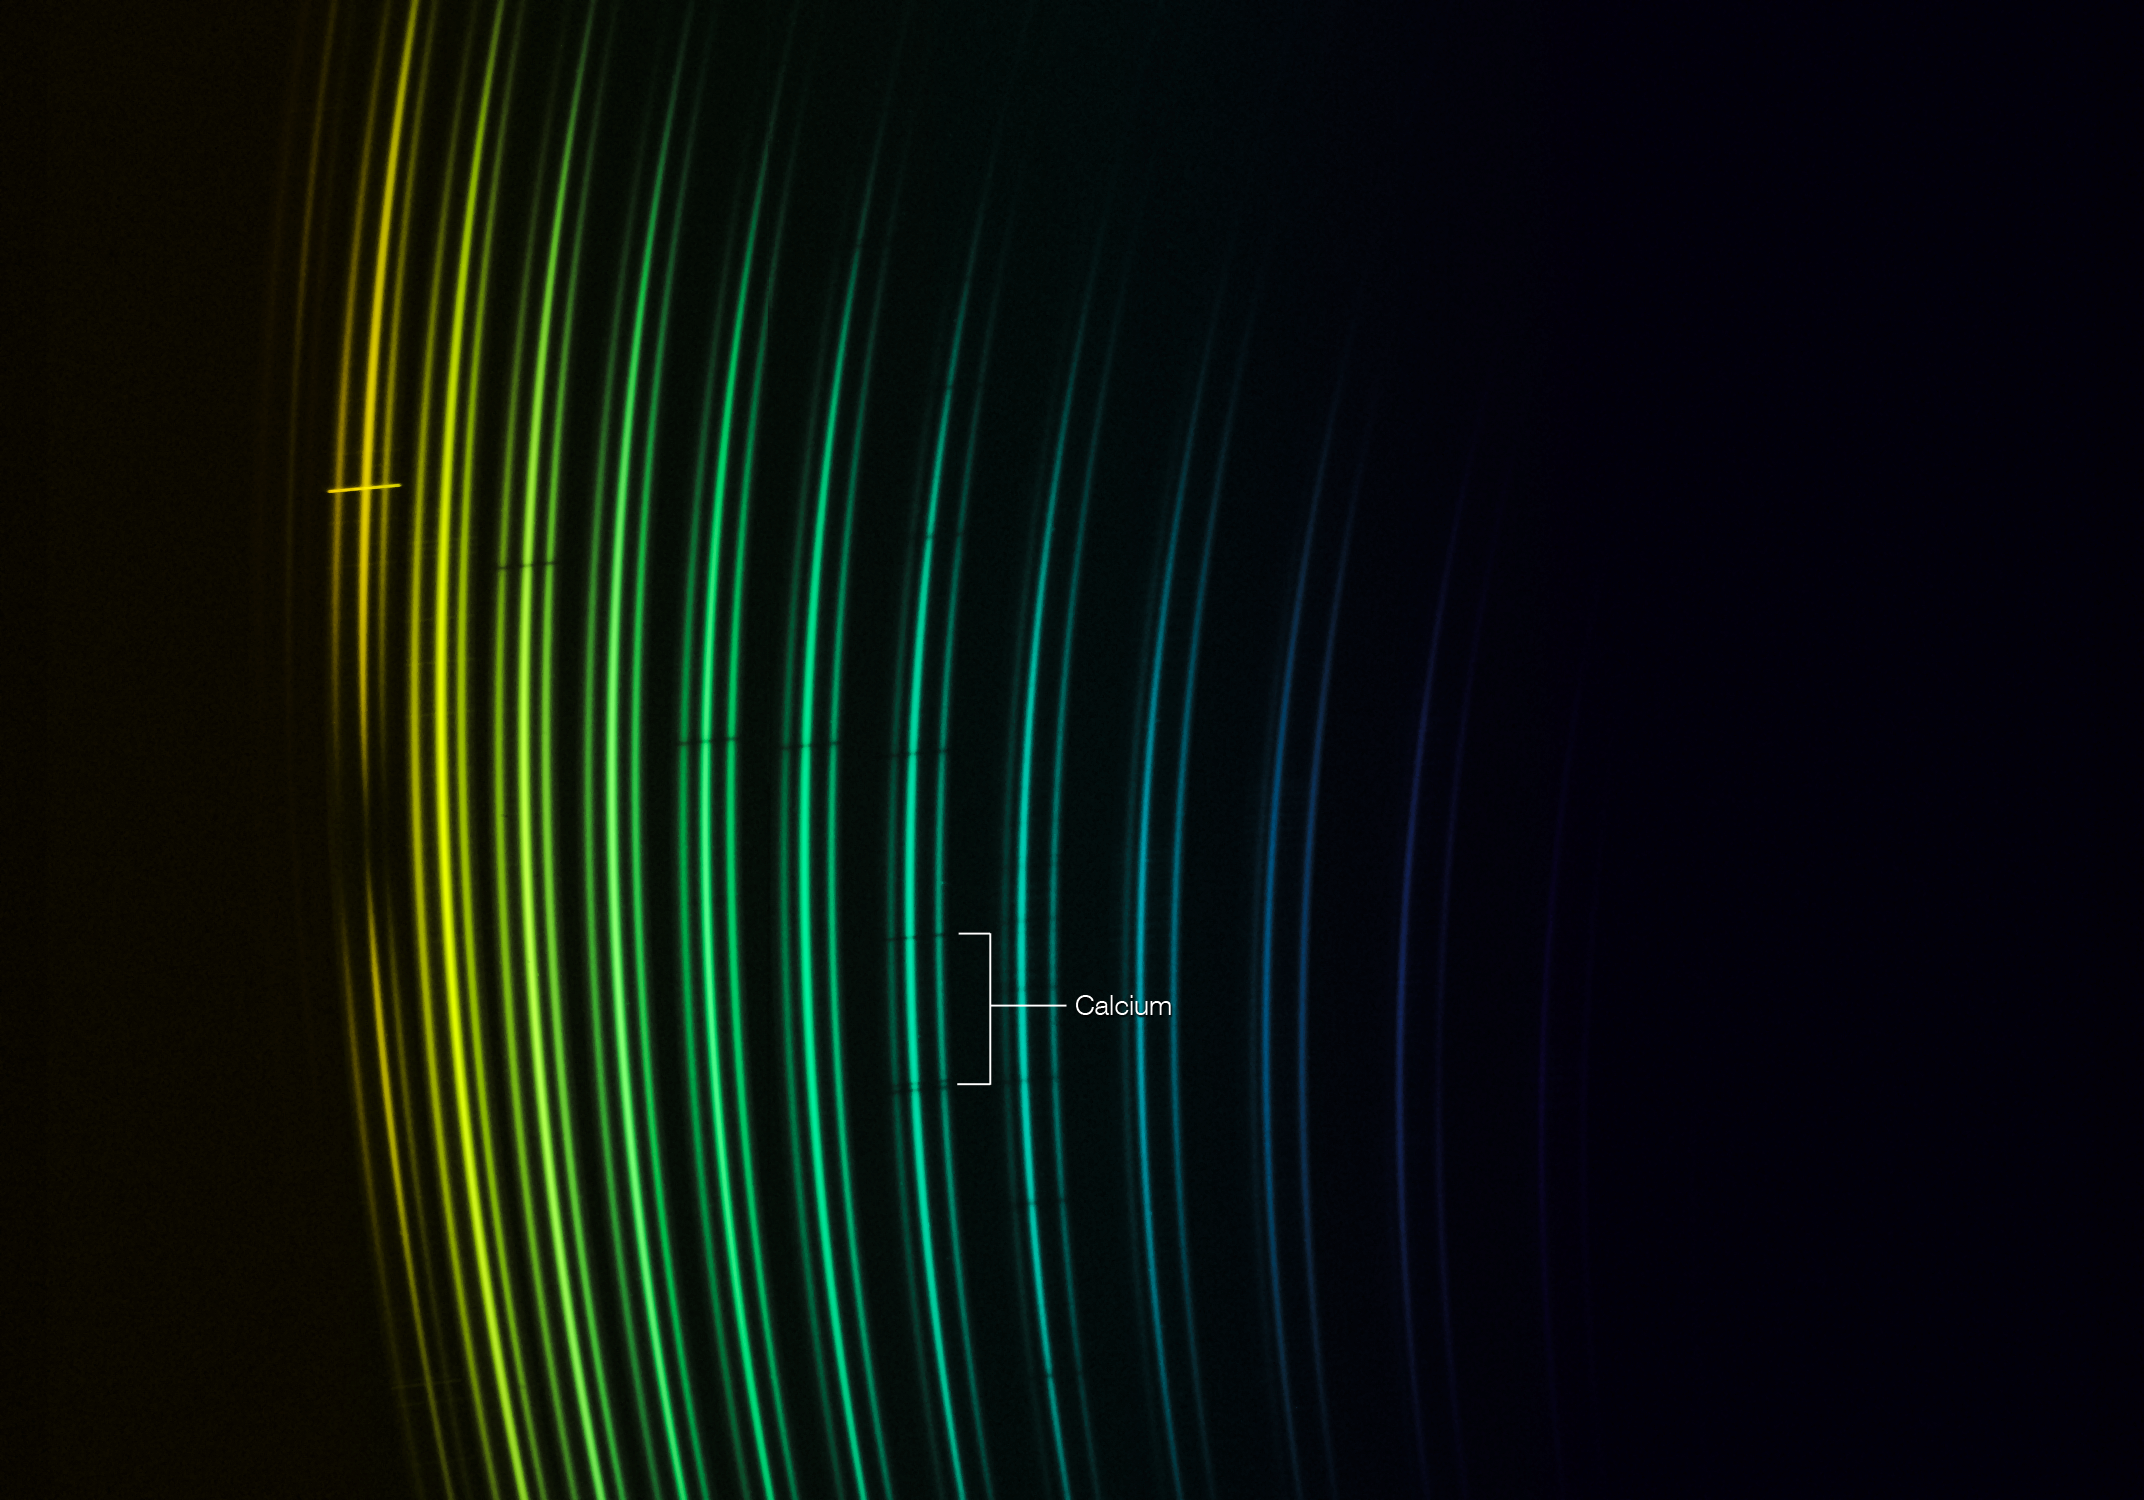

The spectrum of a star that should not exist

This picture shows the distribution of the light of different colours coming from the remarkable star SDSS J102915+172927 after it has been split up by the X-Shooter instrument on the ESO VLT. Different colours fall in different places in this strange picture and astronomers can use this data to find the chemical signals from different elements within the star, which show up as dark interruptions of the curved lines. The spectrum of the star appears to be triple at each wavelengths as it was split up using an integral field unit to collect as much light as possible. This ancient star has been found to have the lowest amount of elements heavier than helium of all stars yet studied. The only evidence of elements heavier than helium is two dark lines from the element calcium.

Credit: ESO/E. Caffau